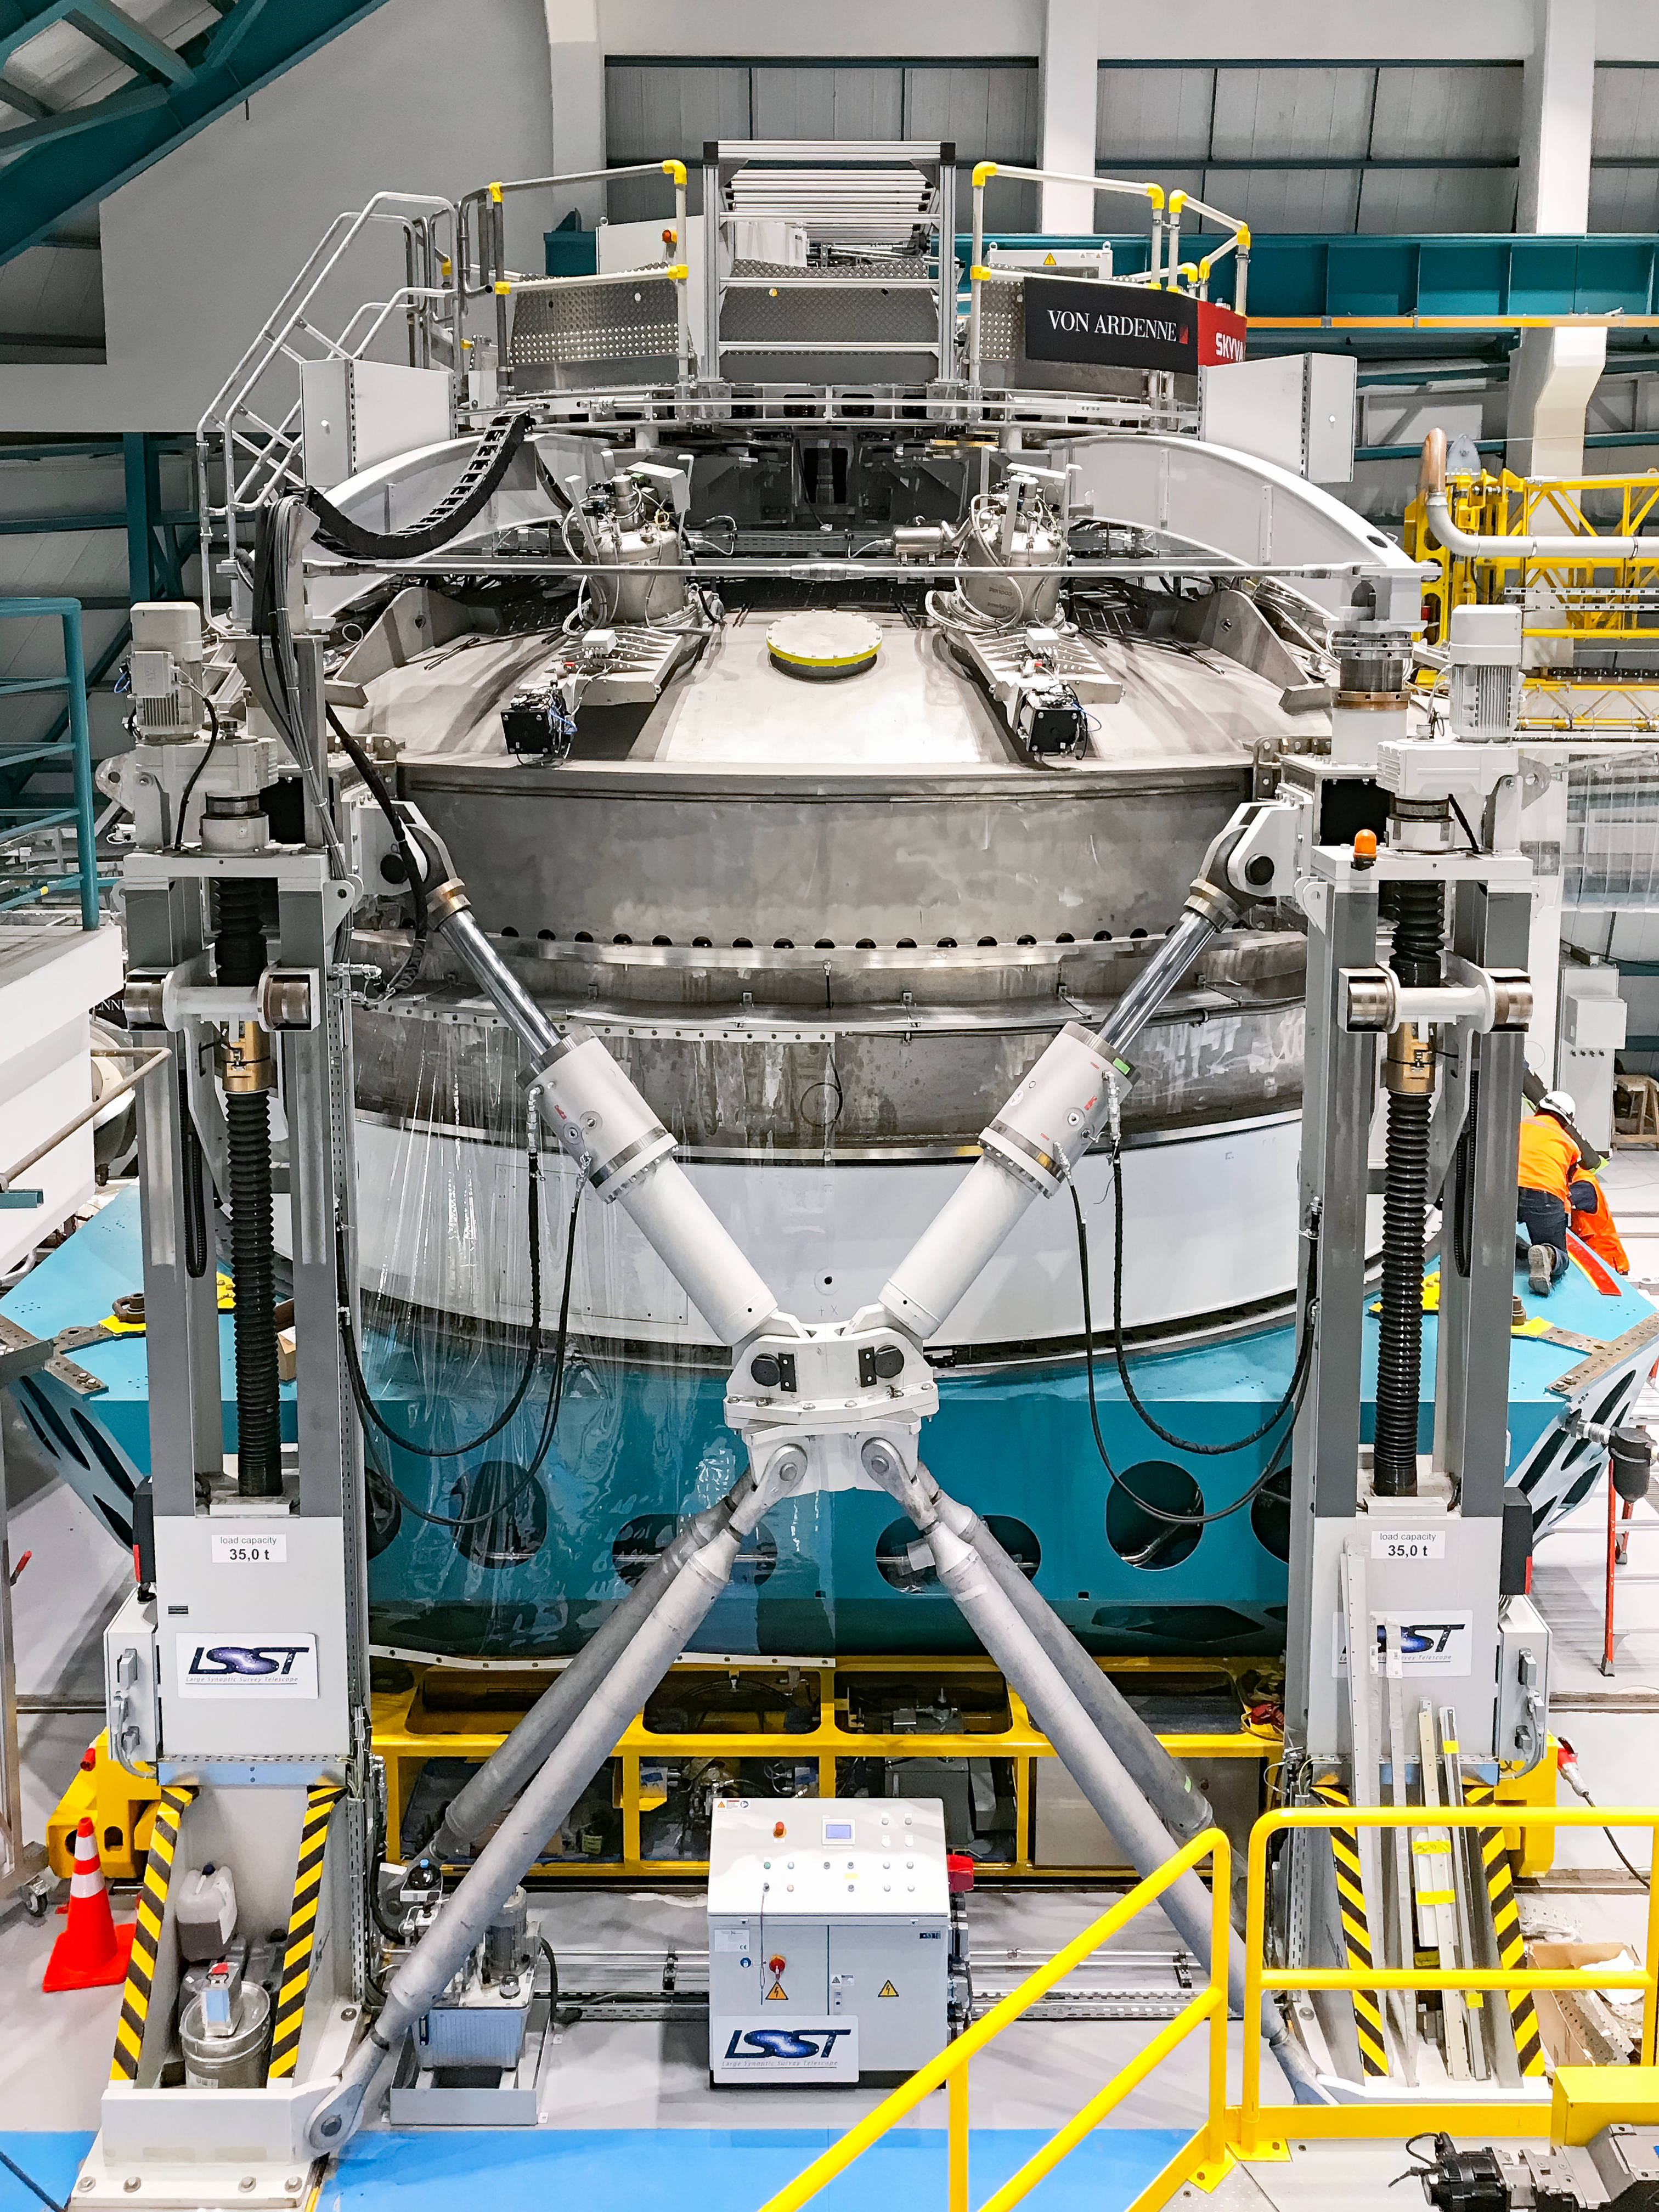

Coating Chamber Fit Testing

A team from Von Ardenne, the manufacturer of the coating chamber, is in Chile to finish the configuration of the coating plant for the Primary/Tertiary Mirror (M1M3). Last week the M1M3 mirror cell and M1M3 surrogate mirror were moved into place below the upper section of the coating chamber for fit testing and alignment of the magnetrons that will be used to apply the mirror’s reflective coating.

Credit: Rubin Observatory/NSF/AURA